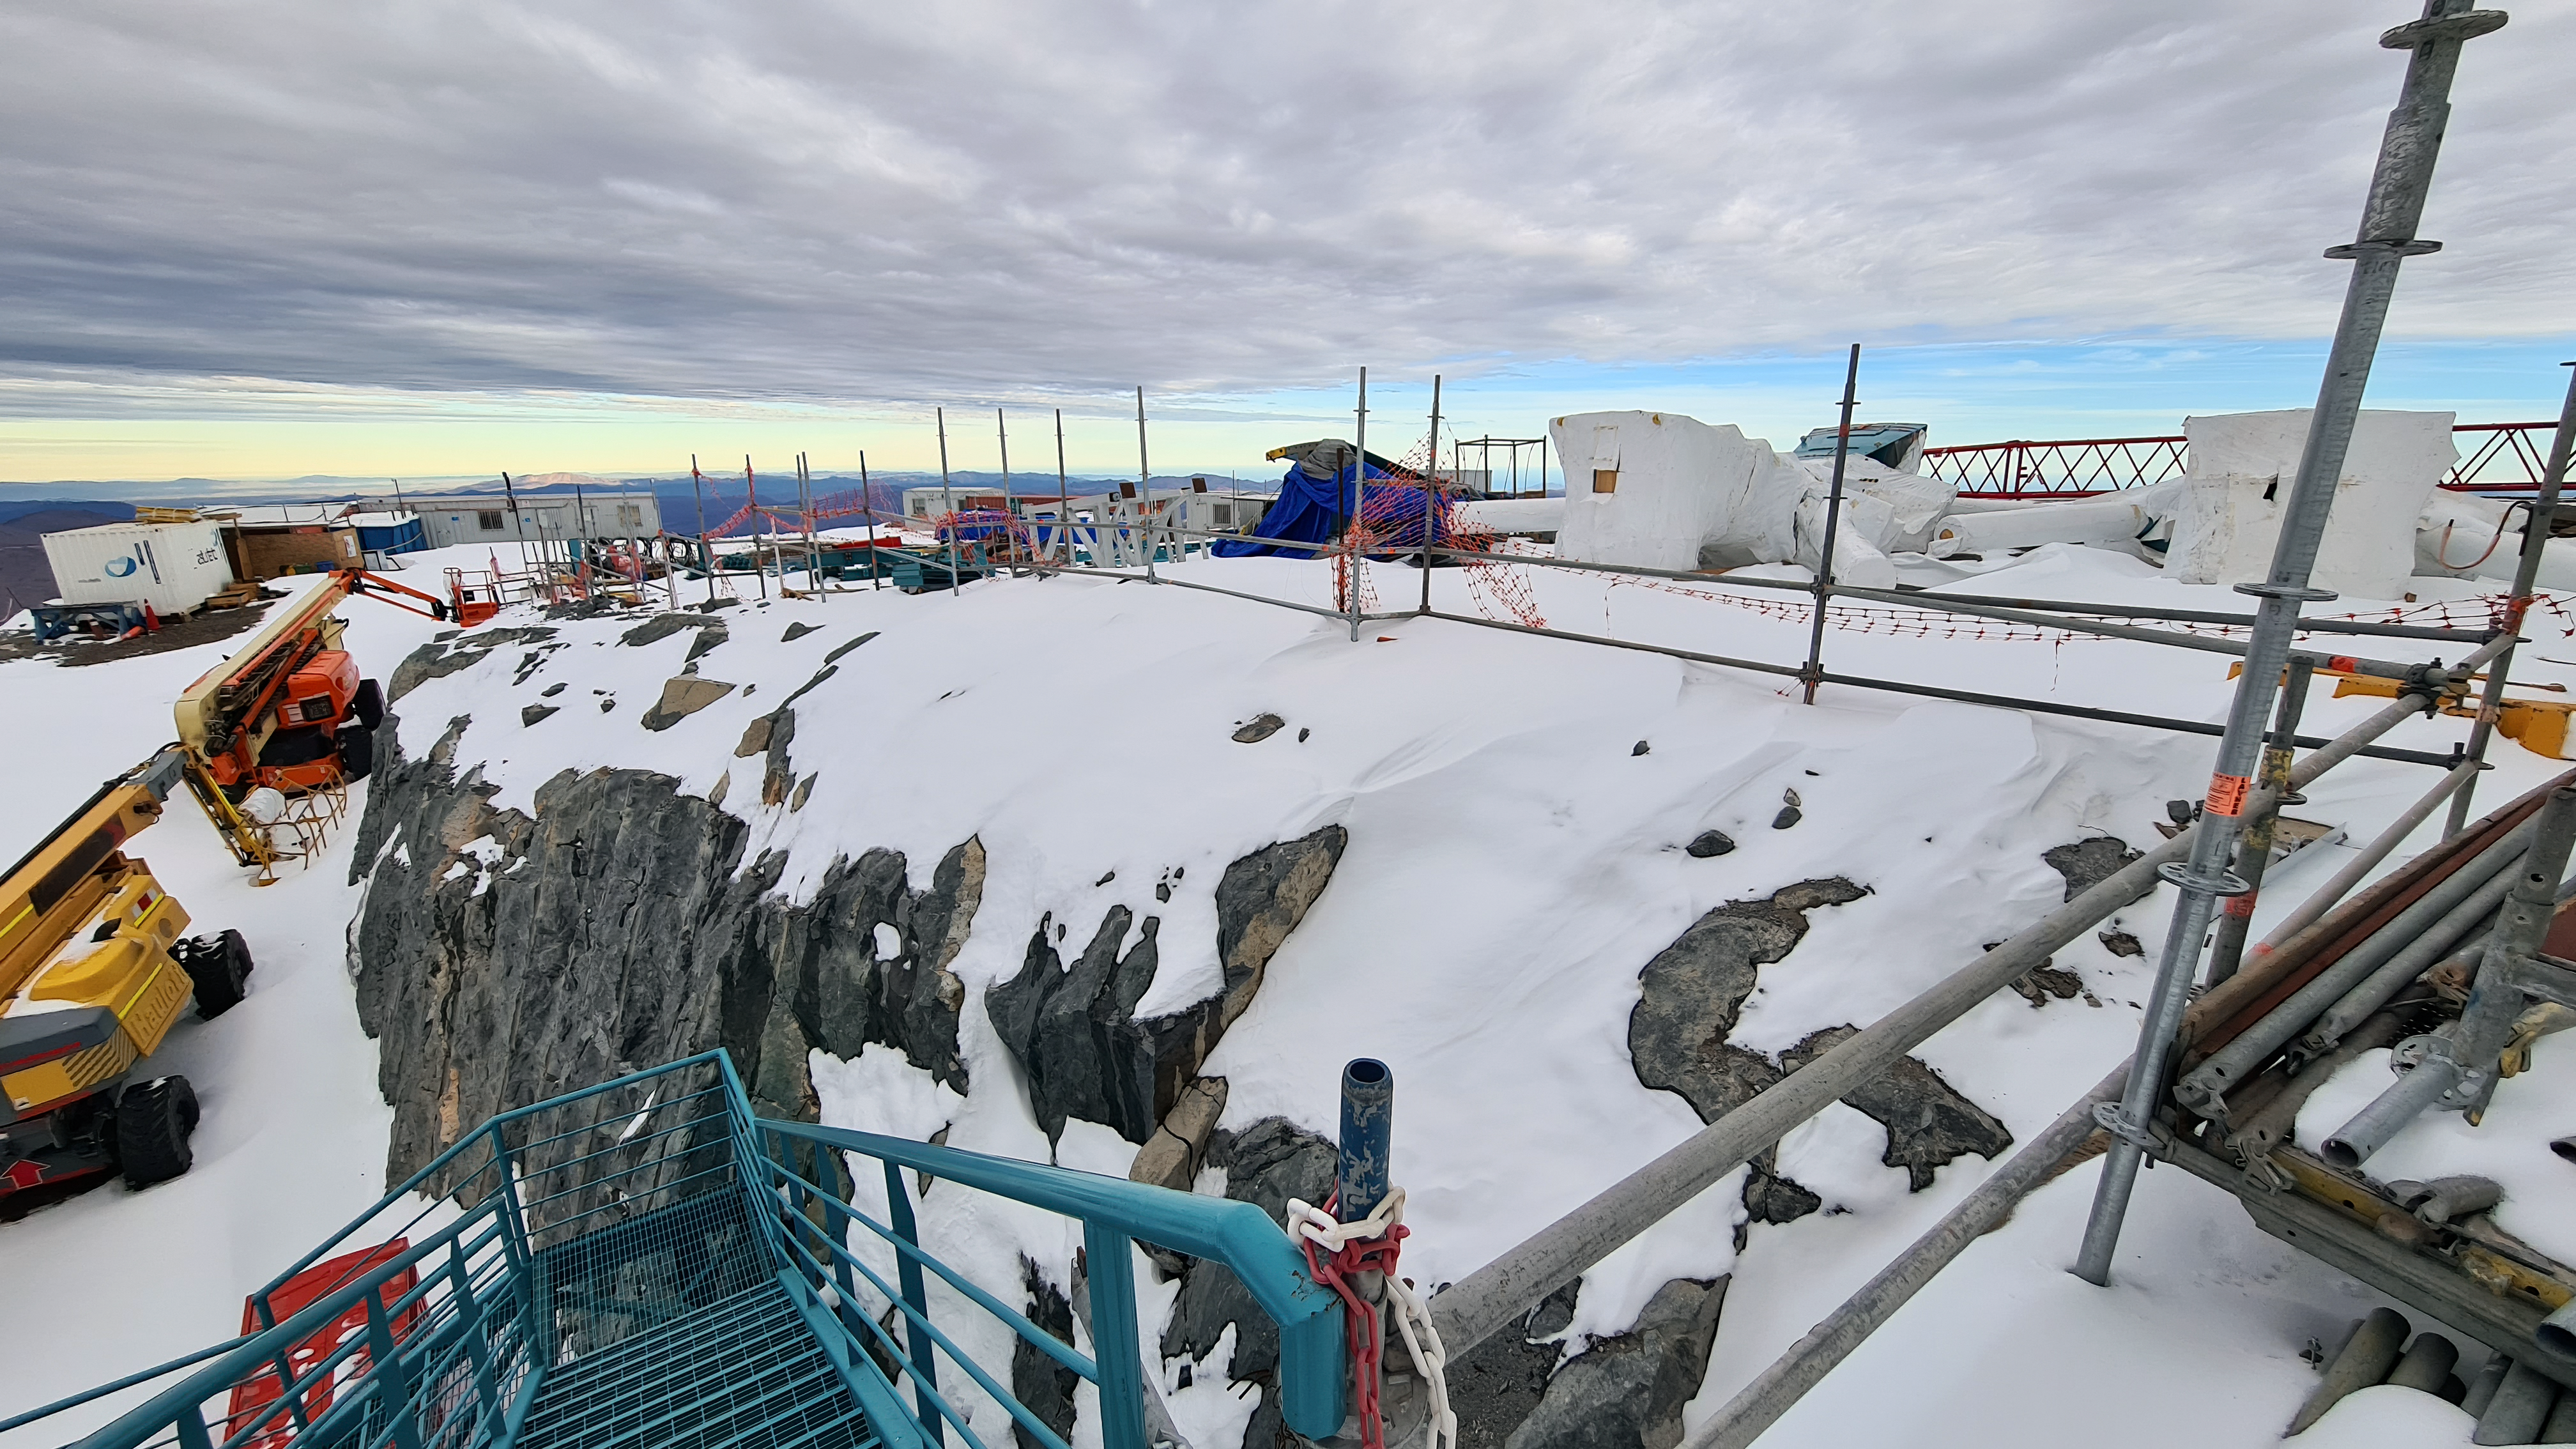

Vera C. Rubin Observatory 1 July 2020

Small teams are still visiting the summit at least twice a week for inspections and maintenance work, as winter storms continue to pose challenges. During the inspection on July 1st, a small amount of water was found and cleaned from the TMA azimuth track, and some superficial rust was removed from one of the TMA supports. These efforts by the summit inspection teams are very important, as they help keep minor issues from becoming bigger problems.

Credit: Rubin Obs/NSF/AURA